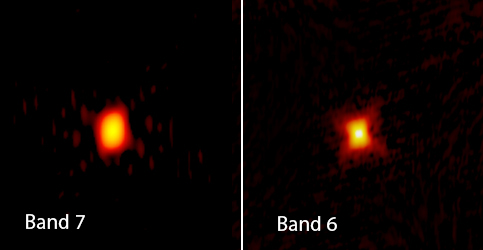

The massive star MWC 349A

The massive star MWC 349A is one of the brightest radio sources in the sky. But, at 3,900 light-years away from Earth, scientists needed help to see what’s really going on, and in this case, to discover a jet of material blasting out from the star’s gas disk at 500 km/s. Previously hidden amongst the winds flowing out from the star, the jet was discovered using the combined resolving power of ALMA’s Band 6 (right) and Band 7 (left), and hydrogen masers— naturally occurring lasers that amplify microwave radio emissions, shown here in this ALMA science image. The revelation may help scientists to better understand the nature and evolution of massive stars.

Credit: ALMA (ESO/NAOJ/NRAO), S. Prasad/CfA